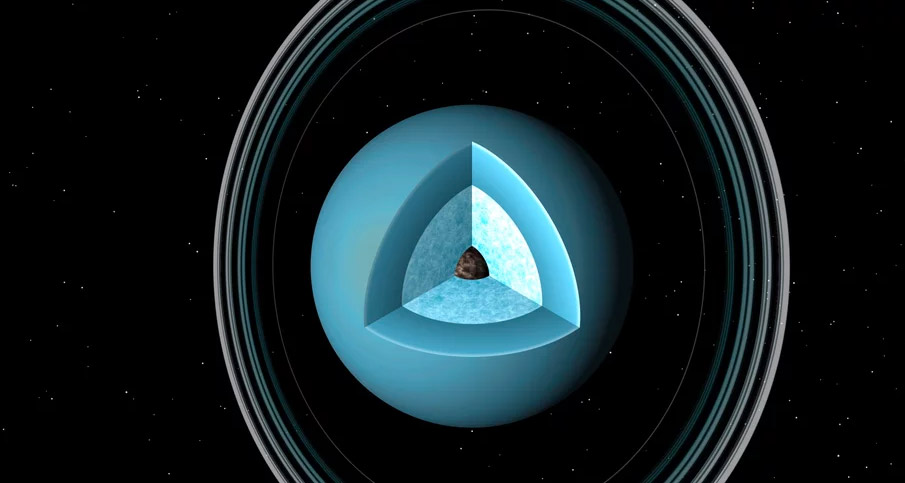

Animation of the Interior of Uranus

Uranus is the 7th planet from the Sun. Beneath the surface, the planet is a slushy snowball. Find out more at: https://public.nrao.edu/explore/milky-way-explorer/.

Credit: Alexandra Angelich (NRAO/AUI/NSF); James Hastings-Trew. Music: Mark Mercury.